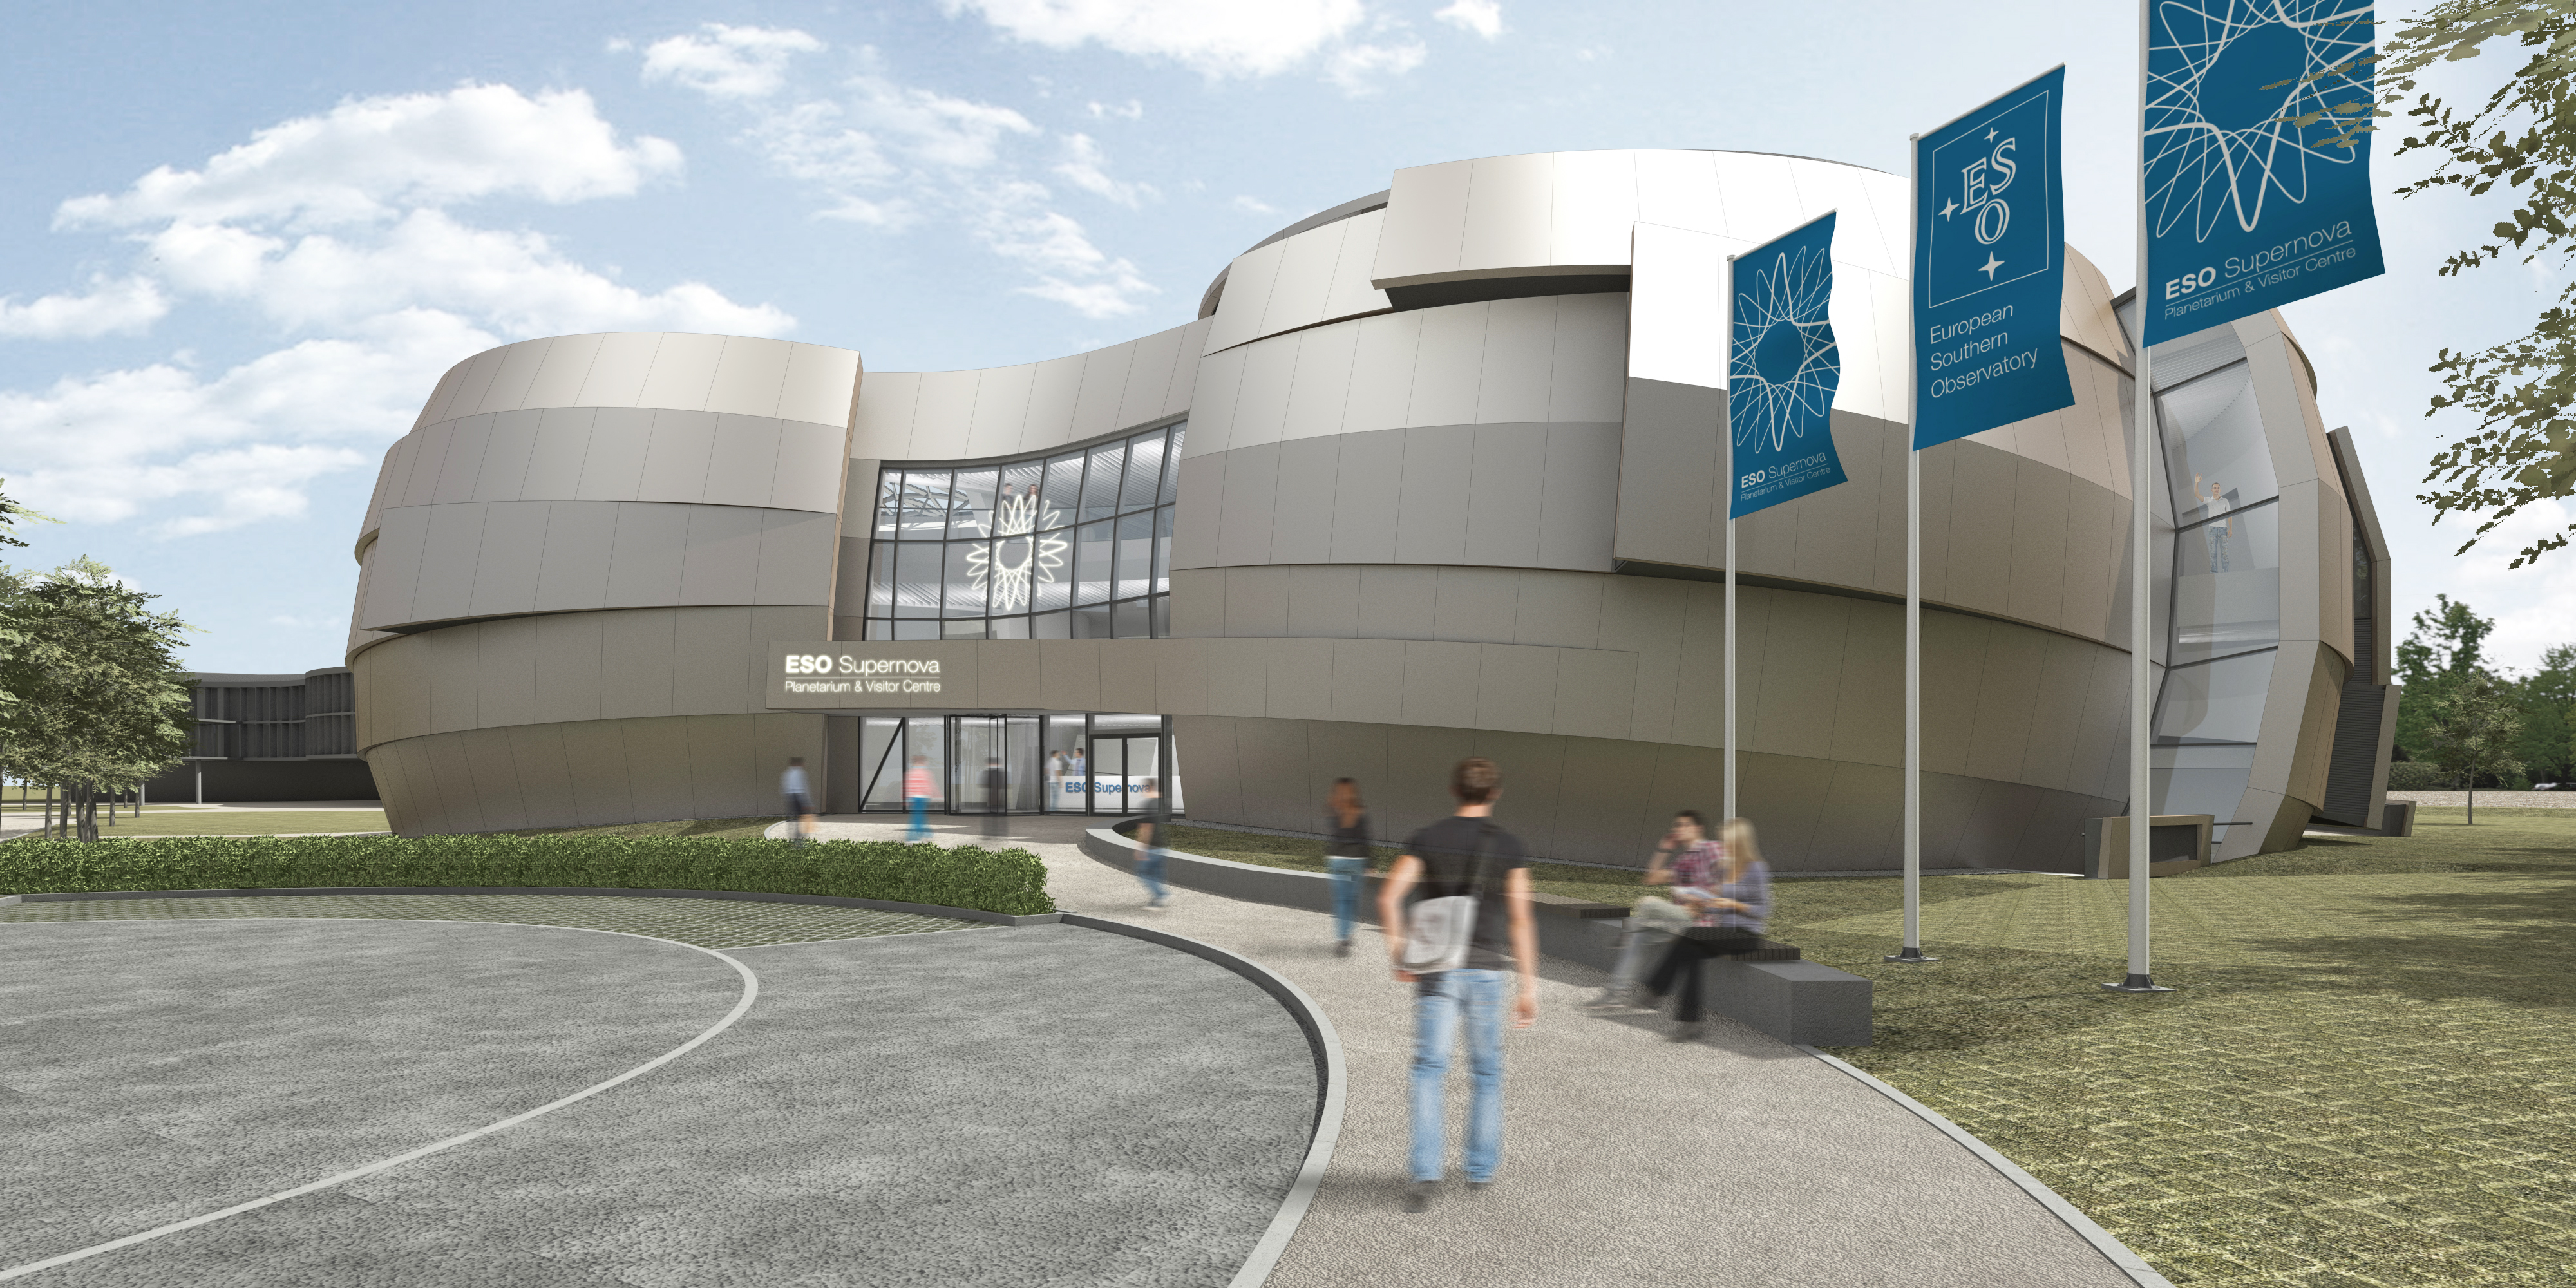

Artist’s impression of ESO Supernova Planetarium & Visitor Centre

The ESO Supernova Planetarium & Visitor Centre will be a showcase for astronomy for the public. It is made possible by a collaboration between the Heidelberg Institute for Theoretical Studies (HITS) and ESO. The Klaus Tschira Stiftung (KTS), a German foundation that supports the natural sciences, mathematics and computer science, offered to fully fund the construction and ESO will run the facility. The striking building was designed by the architects bernhardt + partner.

Credit: Architekten Bernhardt + Partner (www.bp-da.de)